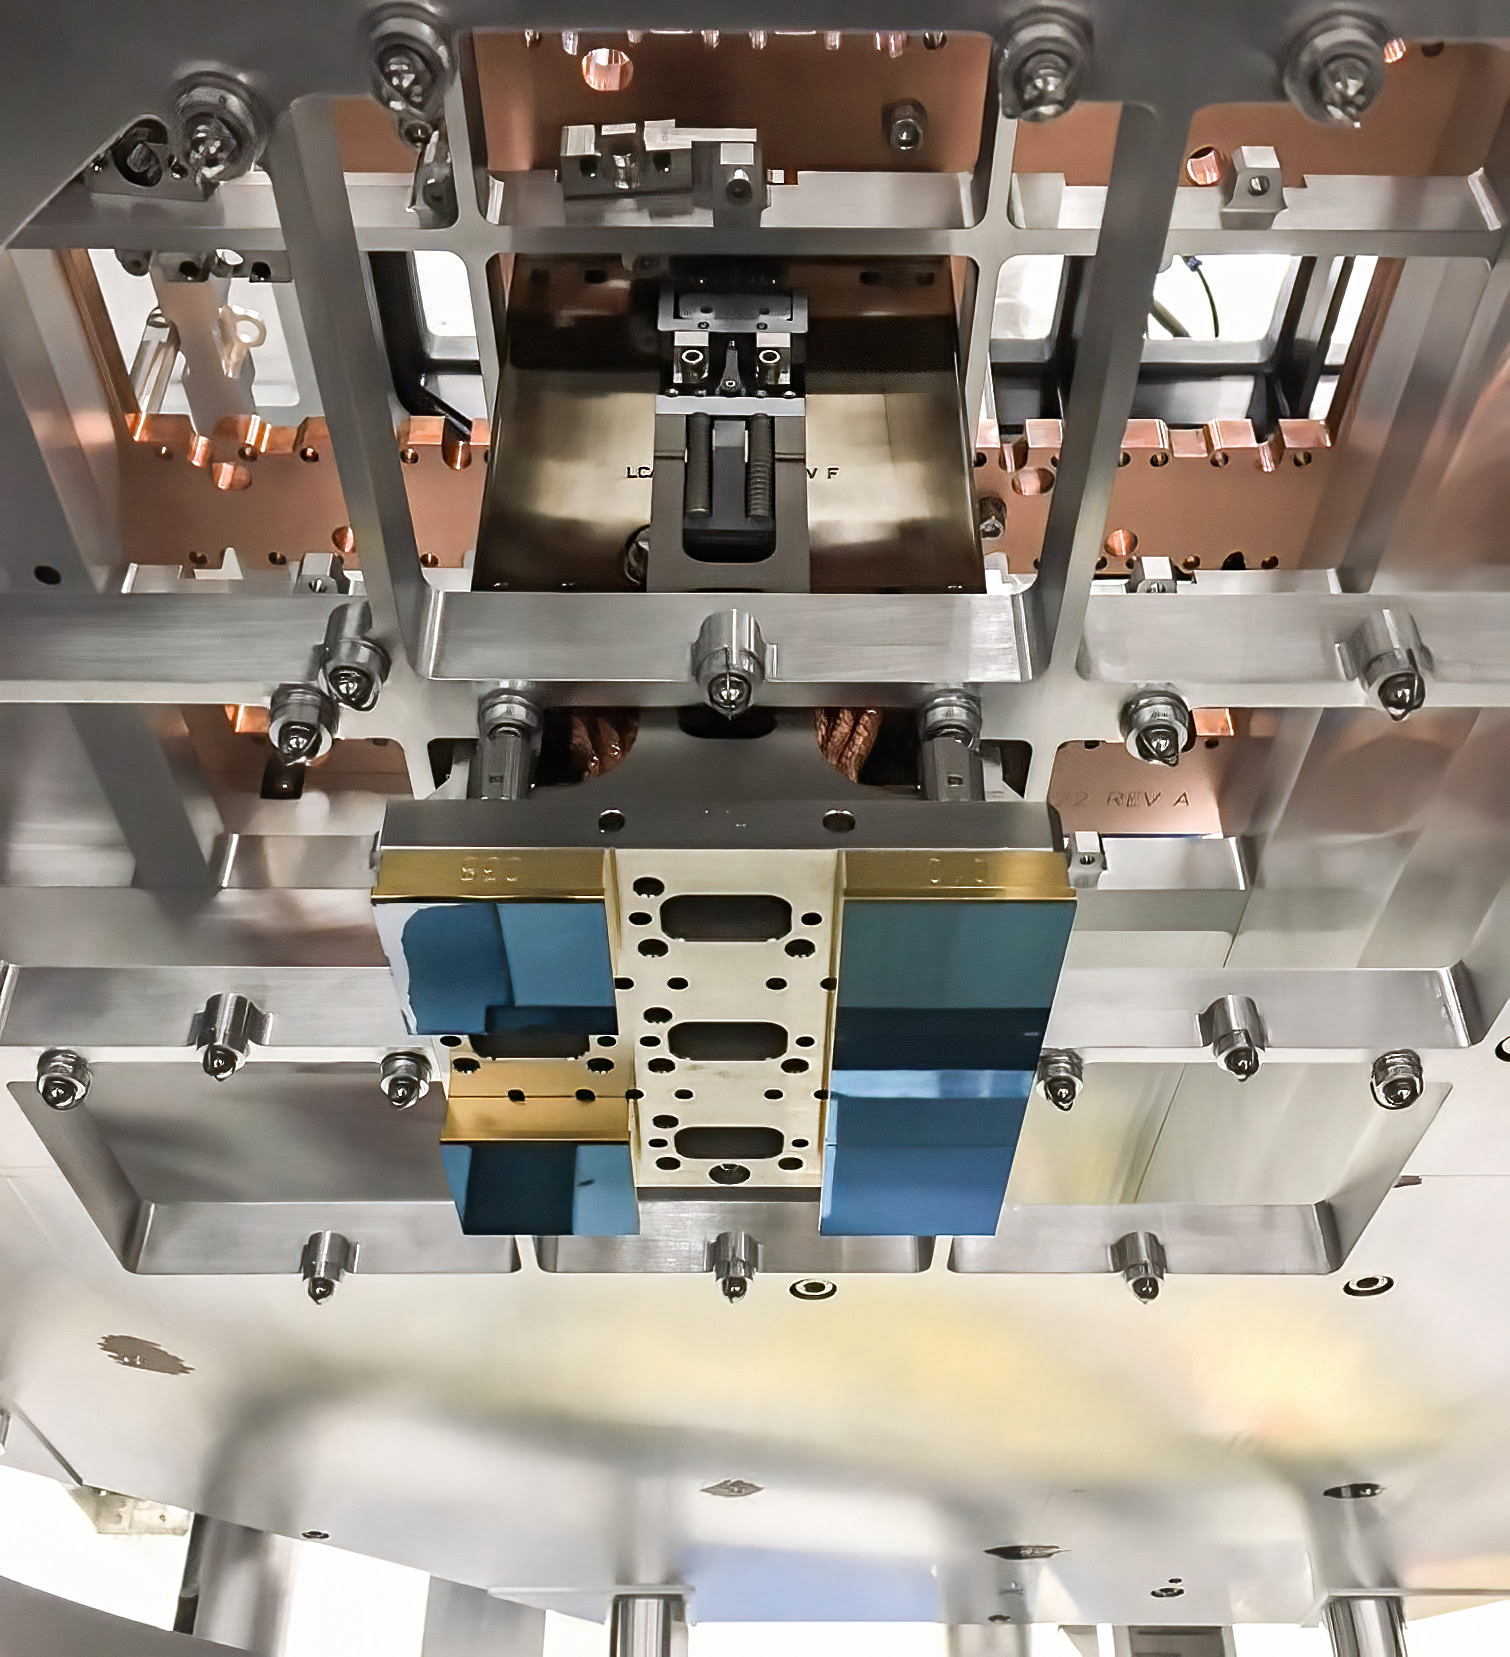

Vera C. Rubin Observatory LSST Camera Focal Plane Build 032

Testing the process of installing RTMs into the cryostat using a mechanical RTM and prototype cryostat assembly. These mechanical prototypes have all of the same features and most of the same tolerances as the real RTMs and cryostat assembly, but use metallic components in place of the CeSic (carbon fiber reinforced silicon carbide) and non-functional CCD sensors.

Credit: Travis Lange/SLAC National Accelerator Laboratory